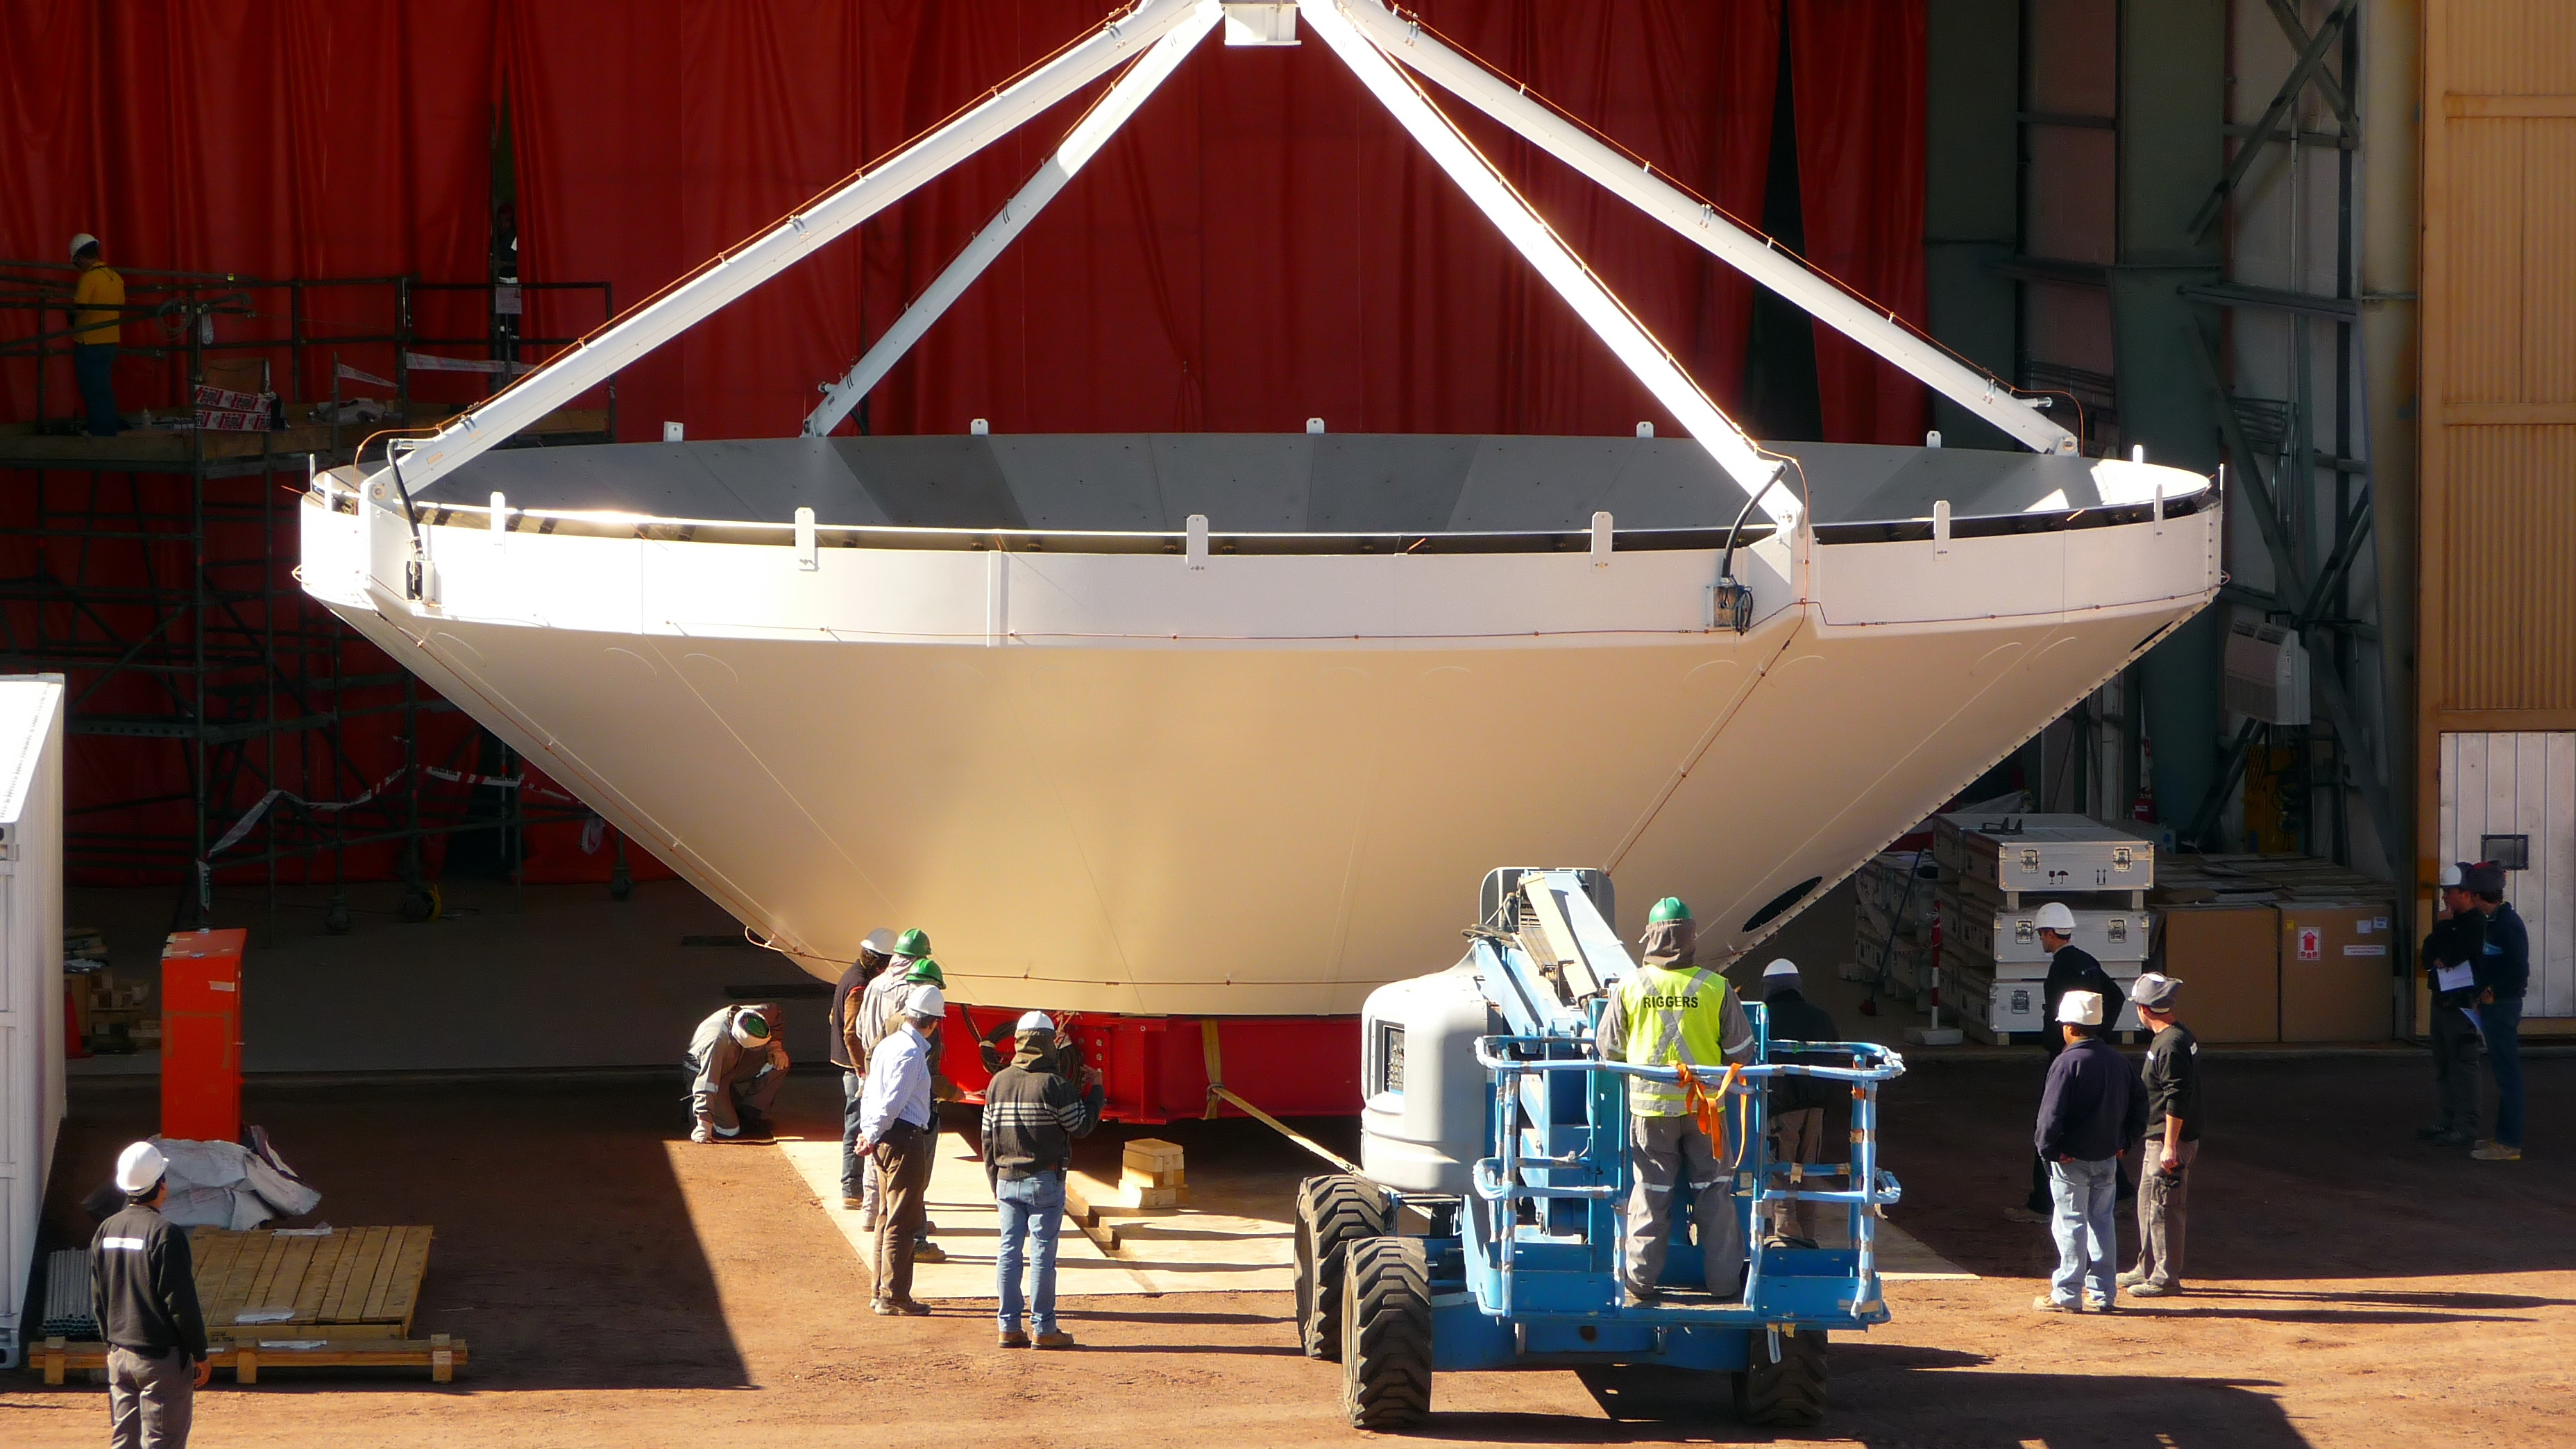

Assembly of first European ALMA antenna

Image of the assembly of the first European antenna for ALMA. ALMA, the largest ground-based astronomy project in existence, will ultimately be comprised of a giant array of 12-m submillimeter quality antennas, with baselines of several kilometers.

Credit: S. Rossi (ESO)